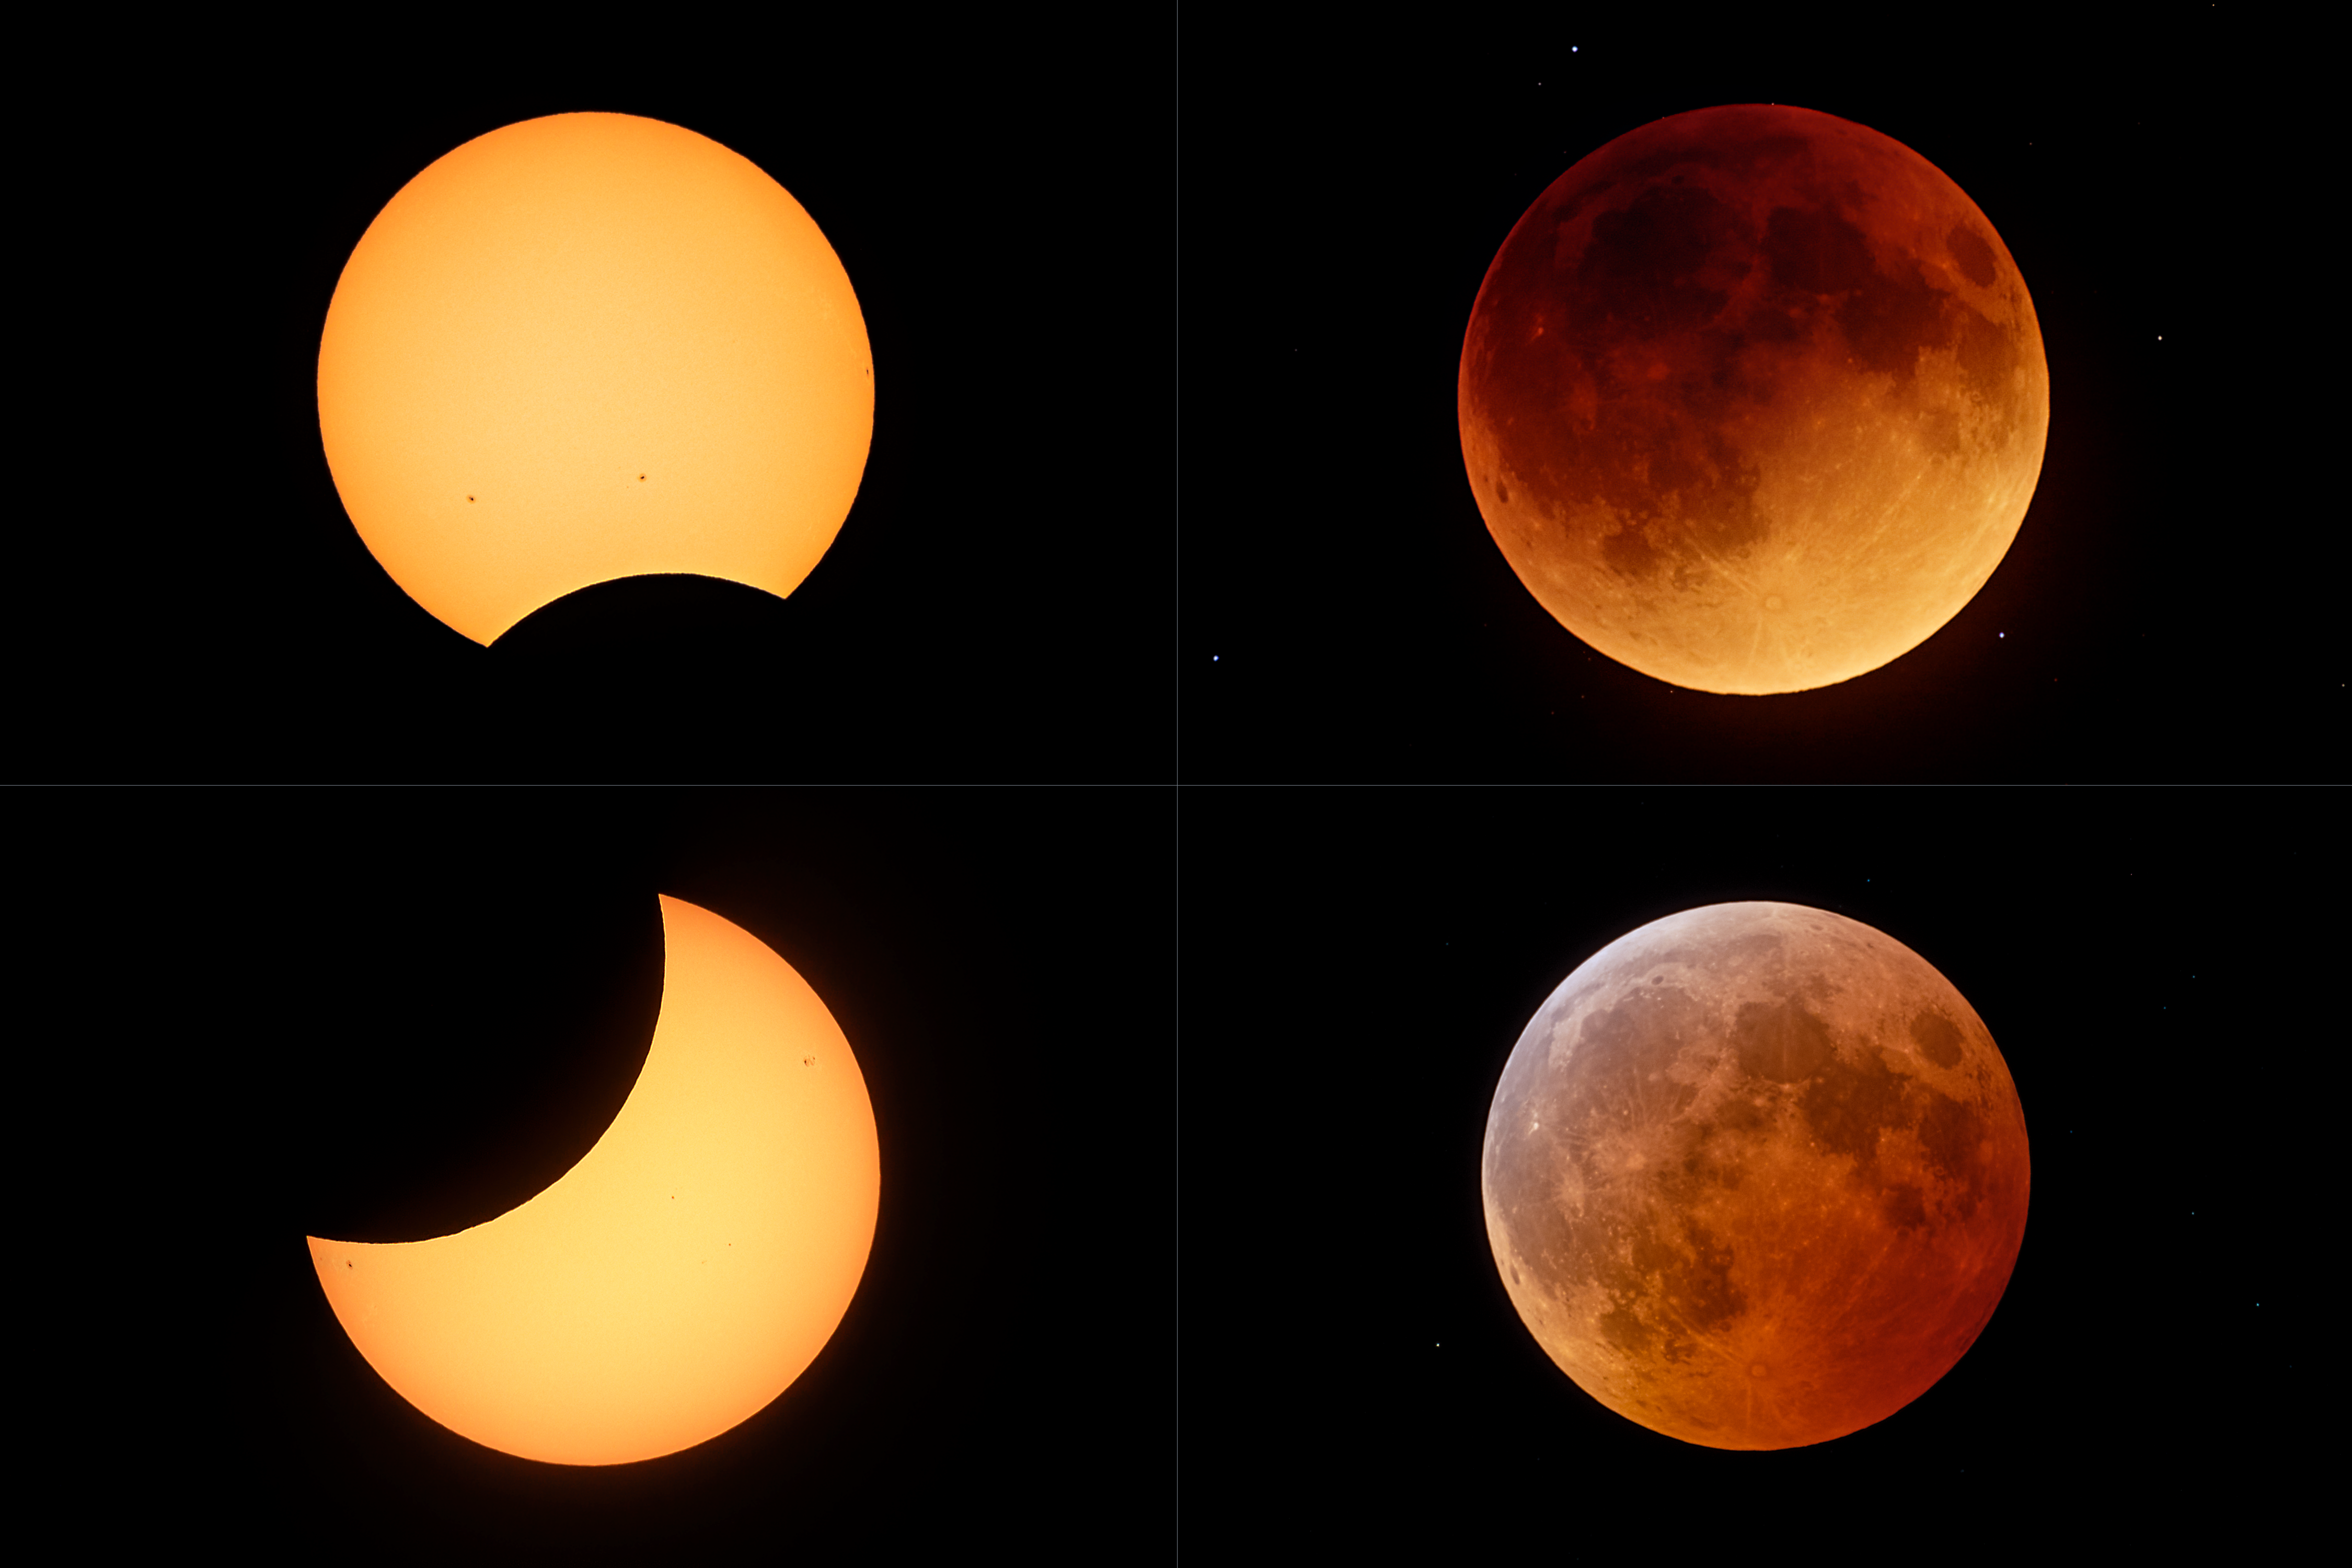

Comparison of all 2022 Eclipses (unannotated)

In 2022 there were four eclipses observable around the world: two partial solar and two total lunar. Three of them were observable from observatories operated by NSF NOIRLab. Eclipses always come in pairs, or rarely in triplets, in one lunar period. The partial solar eclipse on 30 April 2022 was visible widely across Chile and Argentina before sunset. About two weeks later, on 16 May 2022, a long total lunar eclipse occurred primarily over the Americas. The (northern) fall eclipses started with a significant partial solar eclipse visible only from Europe and Asia, followed by the second total lunar one on 8 November 2022, visible mostly from the Americas and the whole Pacific region. The images were taken close to the maximum of each eclipse with the same equipment, to show even the correct angular sizes of the Sun and Moon as they appear different sizes in the sky owing to the elliptic orbit of the Moon and Earth. All the eclipses over the course of a single year are not visible from the same place, which makes this collection of images unique.

You can view the Image of the Week for this eclipse here with more exciting images of the 8 November 2022 lunar eclipse.

Credit: KPNO/NOIRLab/NSF/AURA/J. Kujal, P. Horálek (Institute of Physics in Opava)